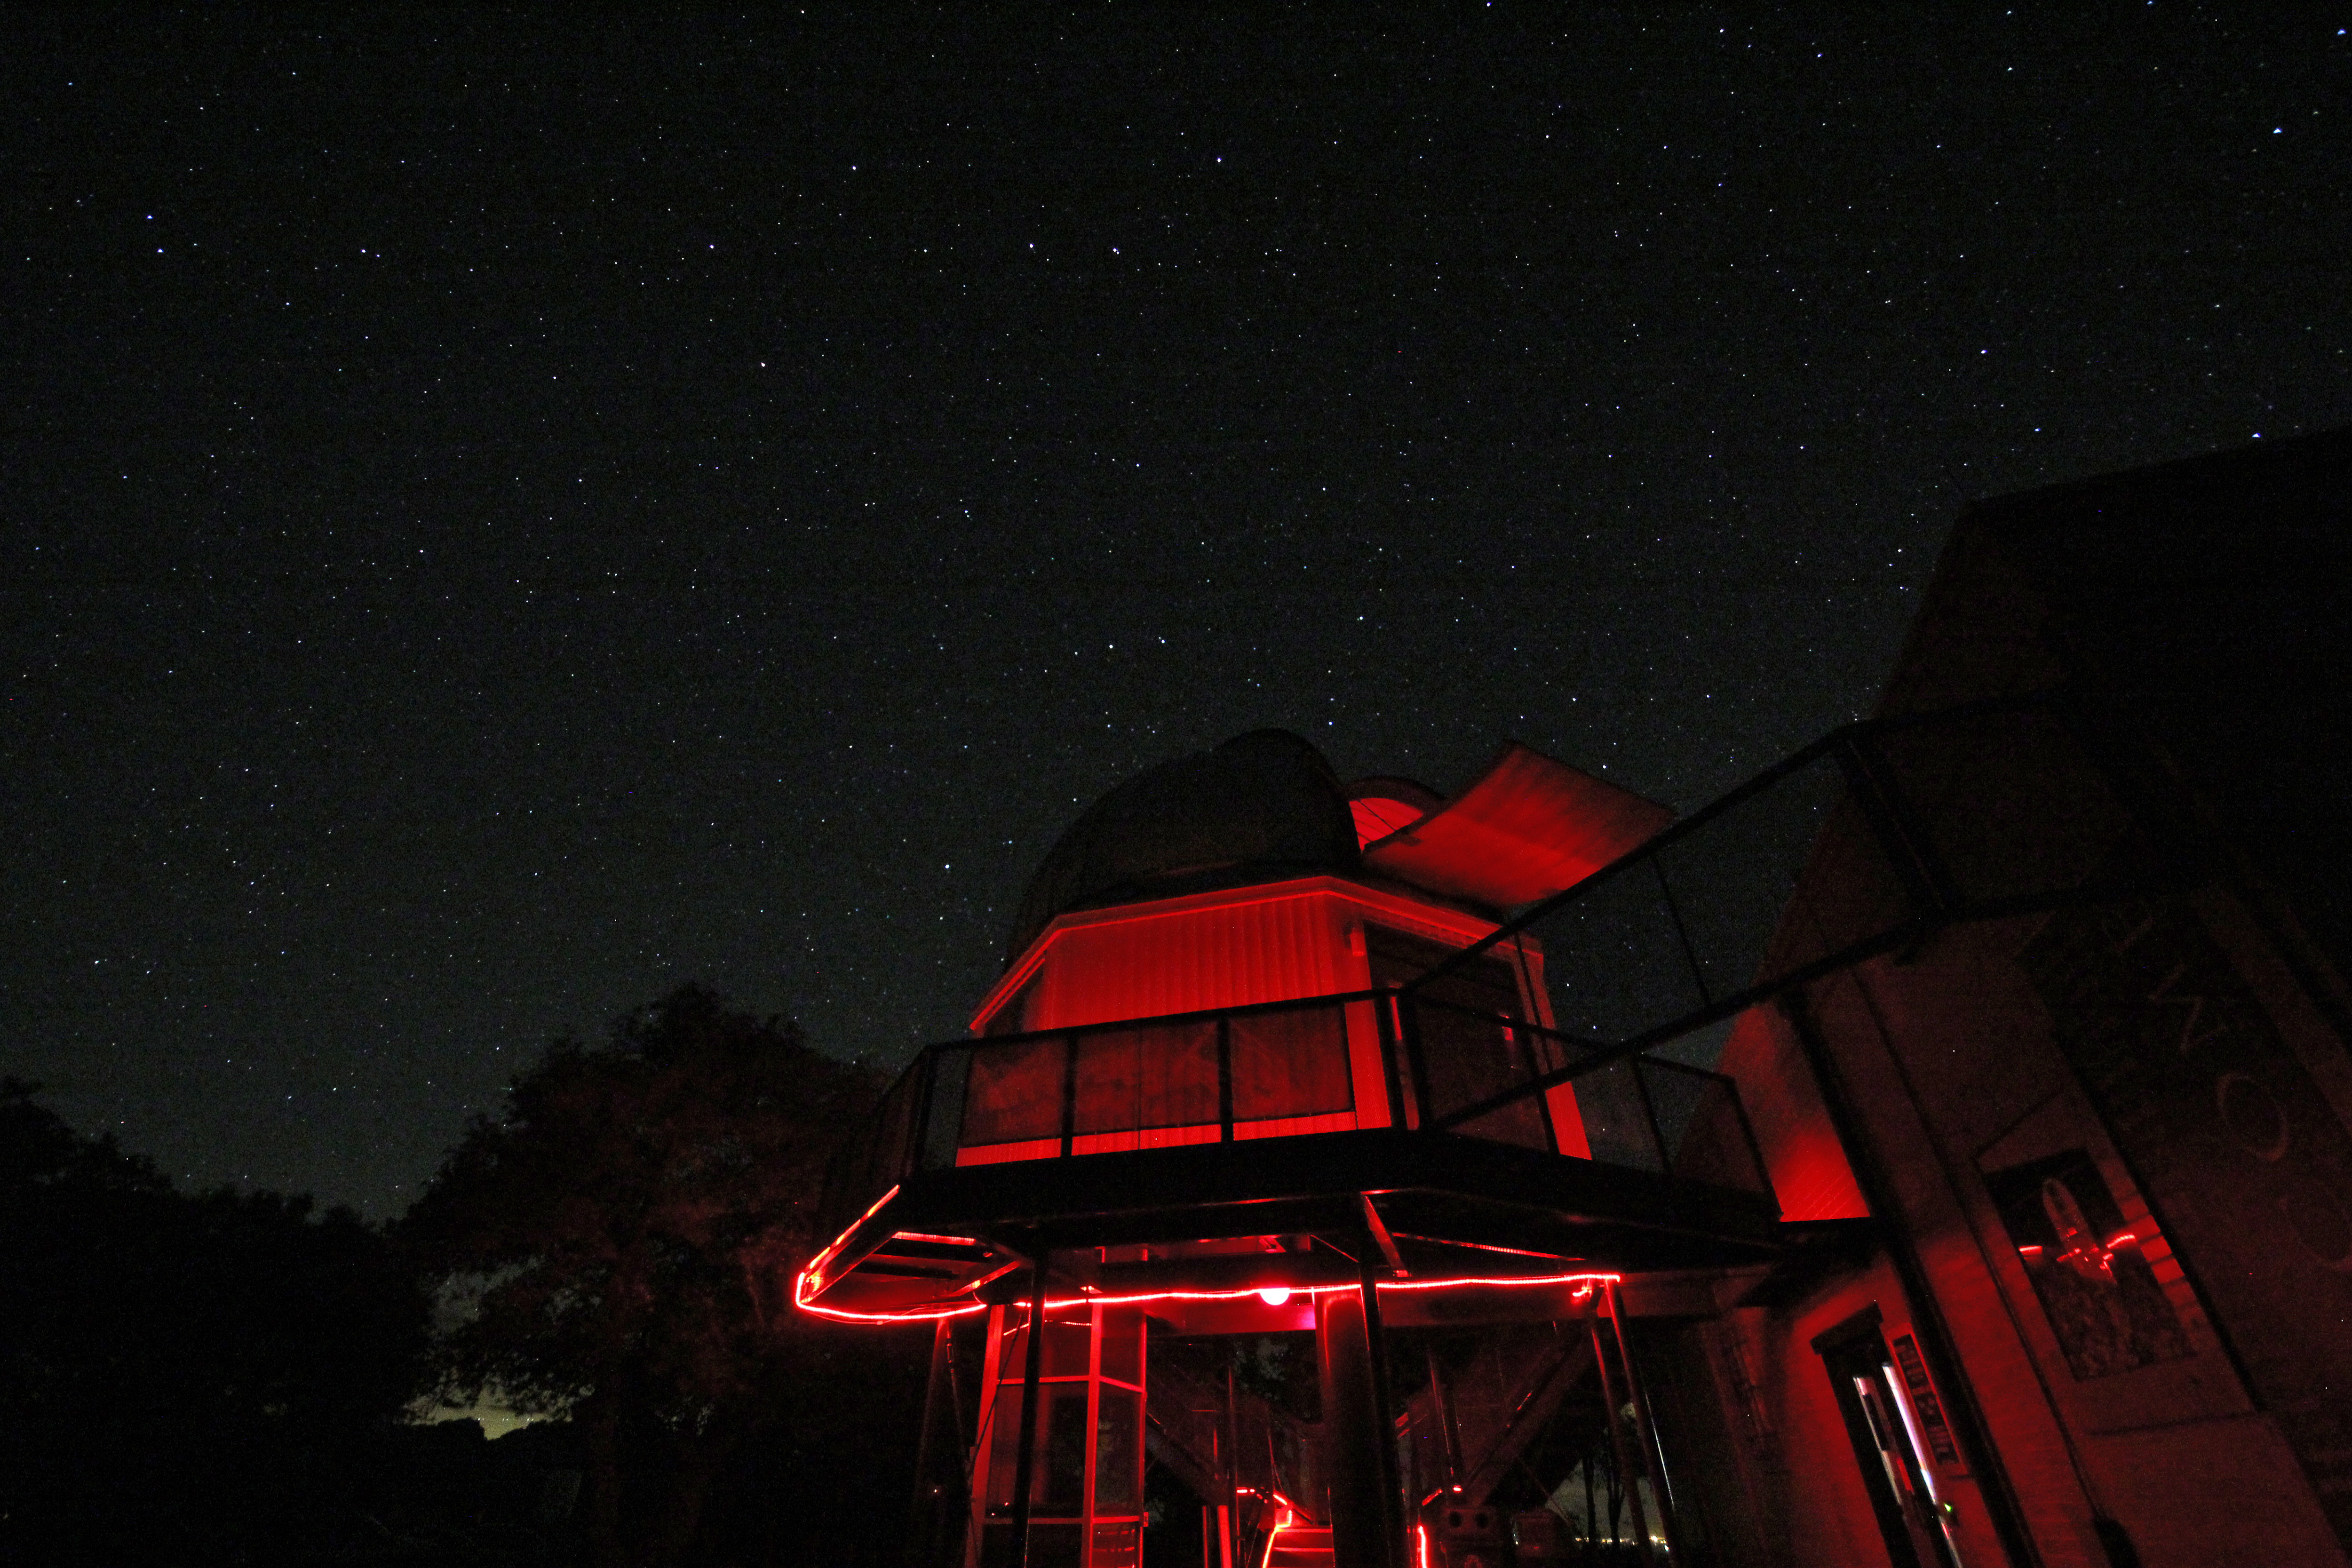

Kitt Peak Visitor Center Telescope

The 16-inch Kitt Peak Visitor Center telescope.

Credit: P. Marenfeld/NOIRLab/NSF/AURA